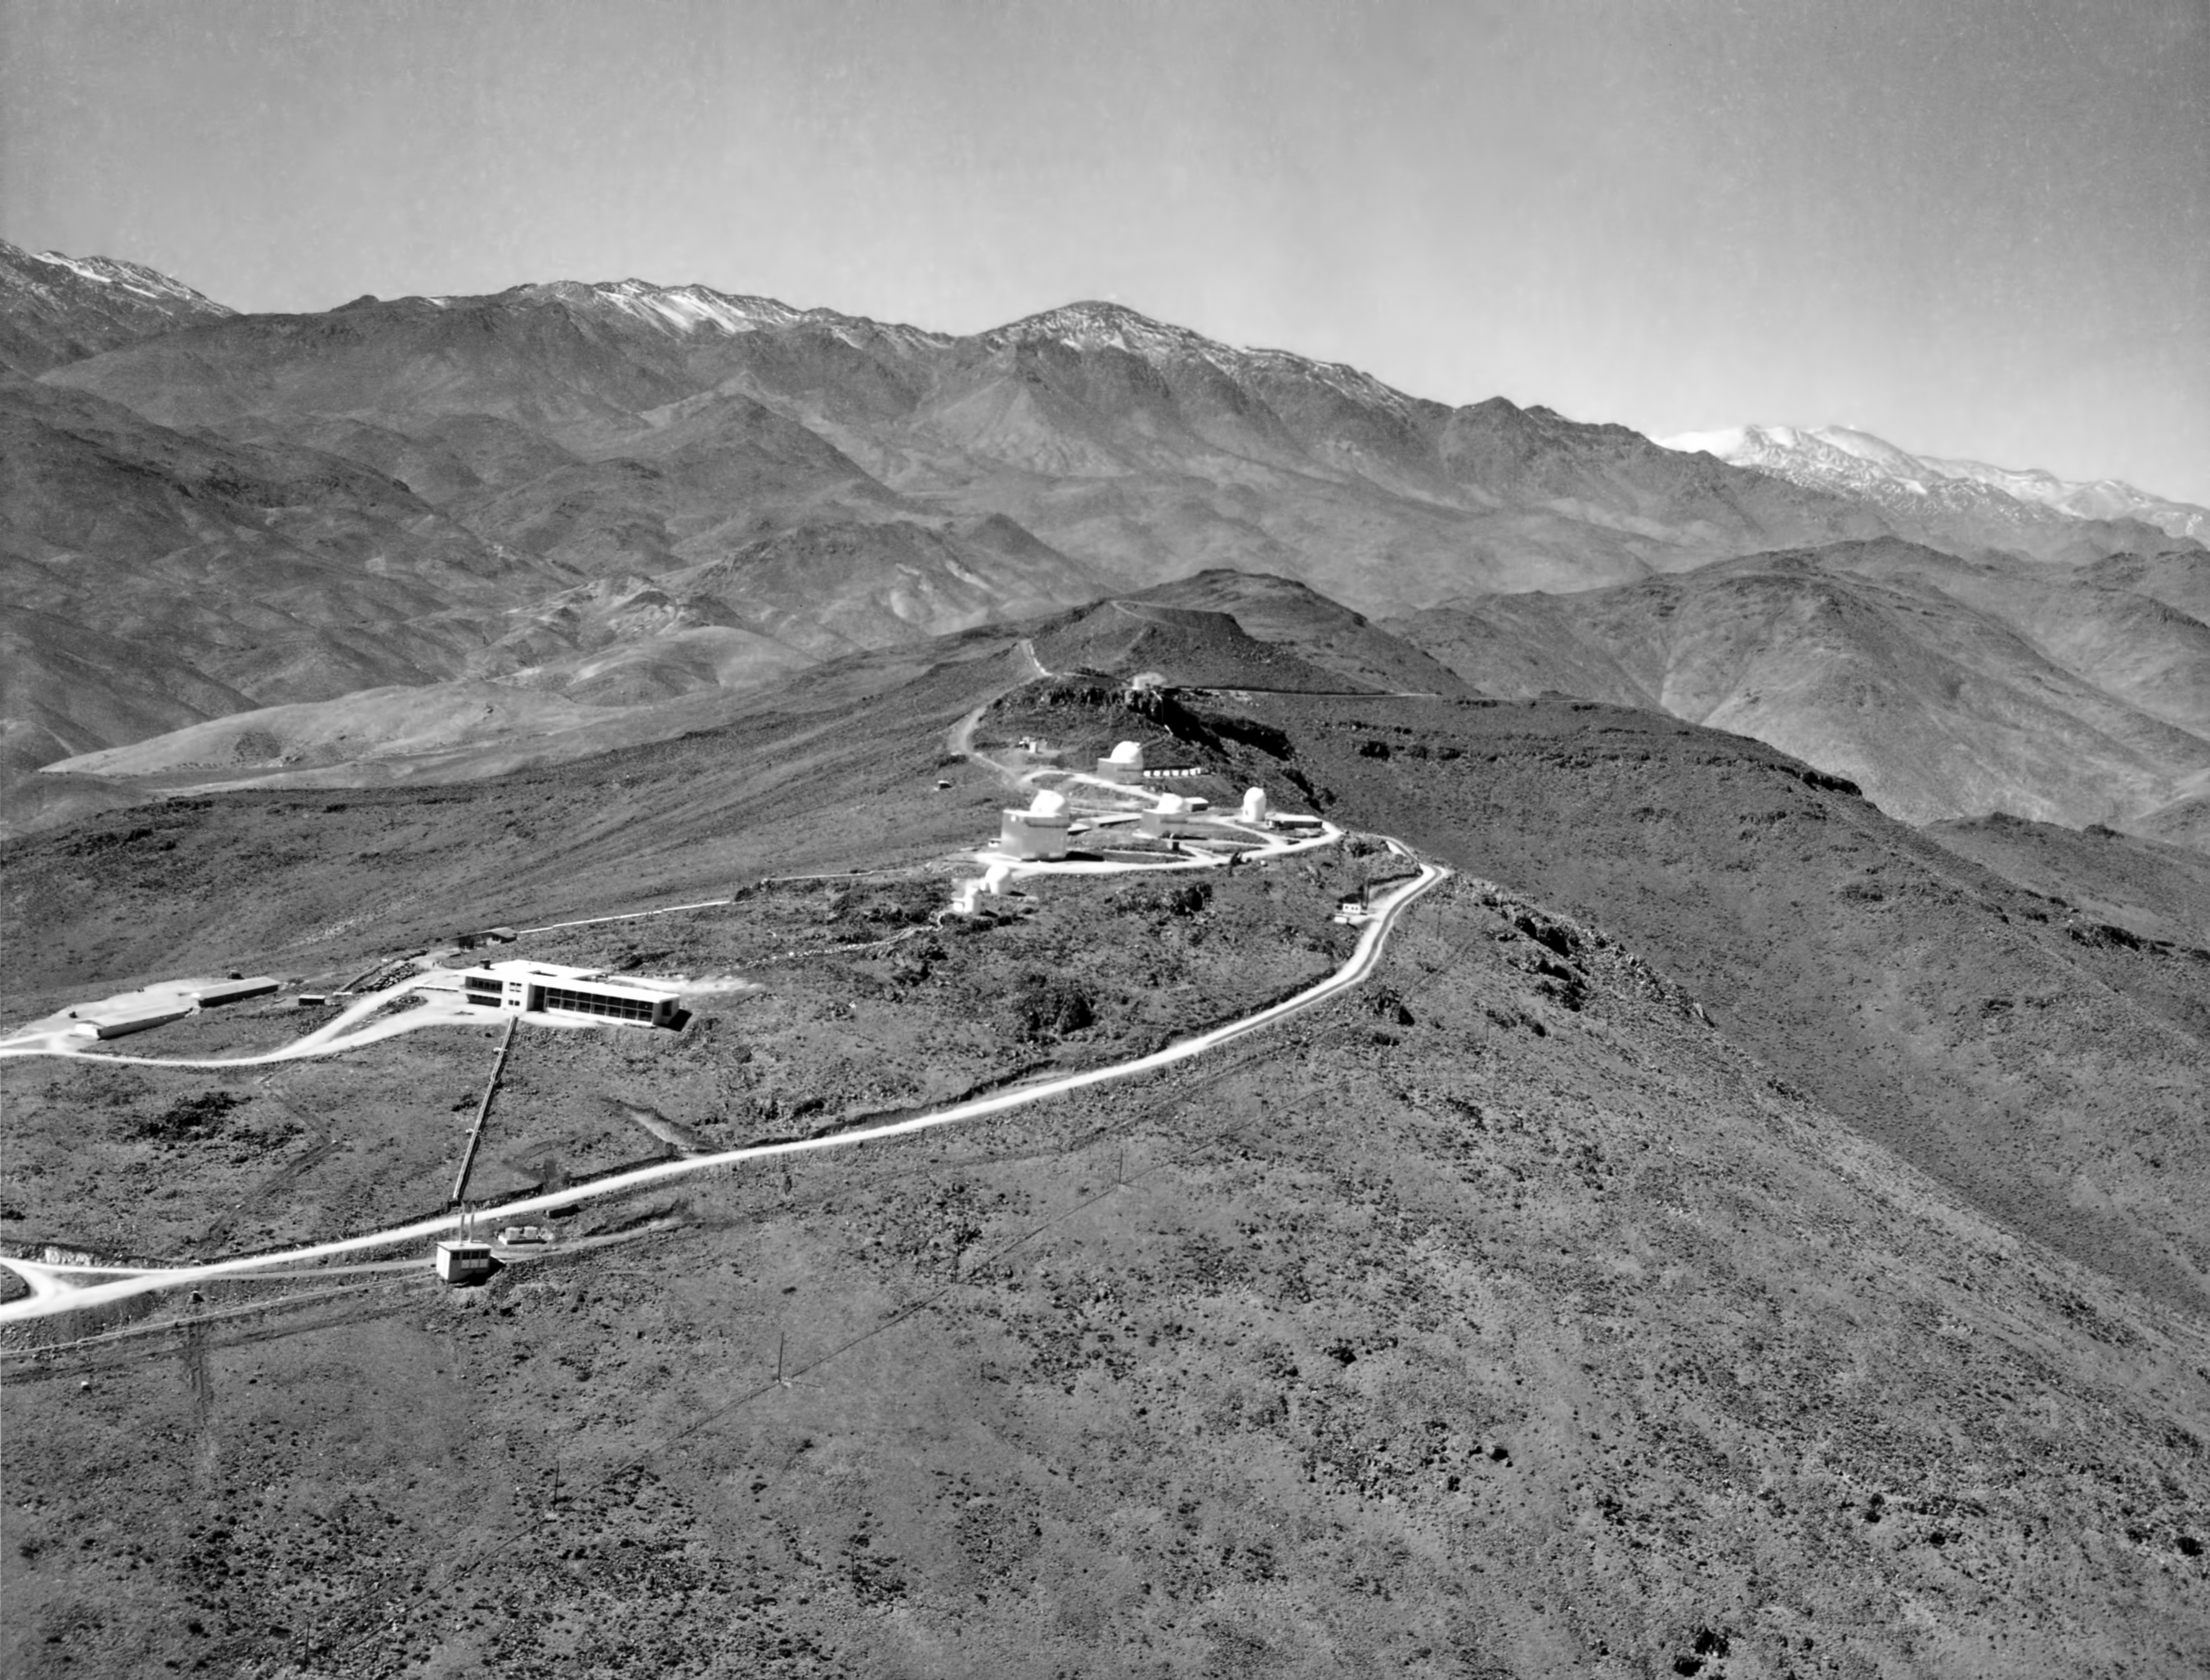

Flying above La Silla in 1970

Aerial view of la Silla ridge, taken in 1970, looking toward the east. Besides the three smaller telescopes, the top of highest point is already flattened, ready for the ESO 3.6-metre Telescope.

Credit: ESO